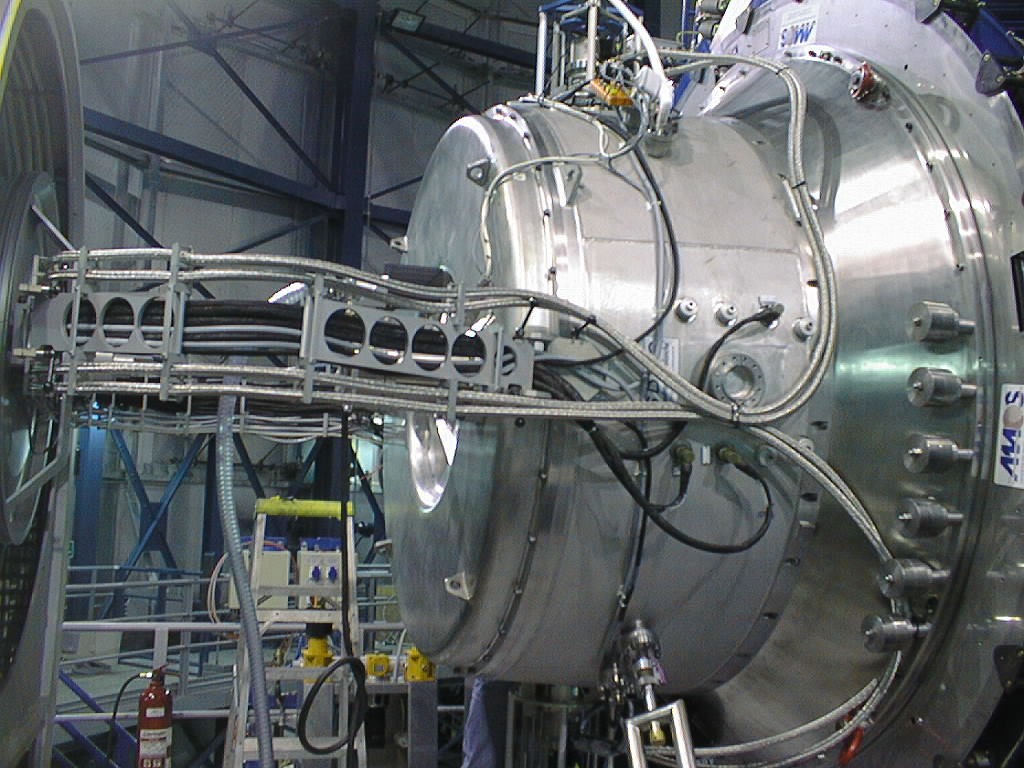

ISAAC mounted on VLT UT1

Close-up of ISAAC, safely installed at its final destination, soon before "First Light". (Photo obtained on November 16, 1998).

Credit: ESO